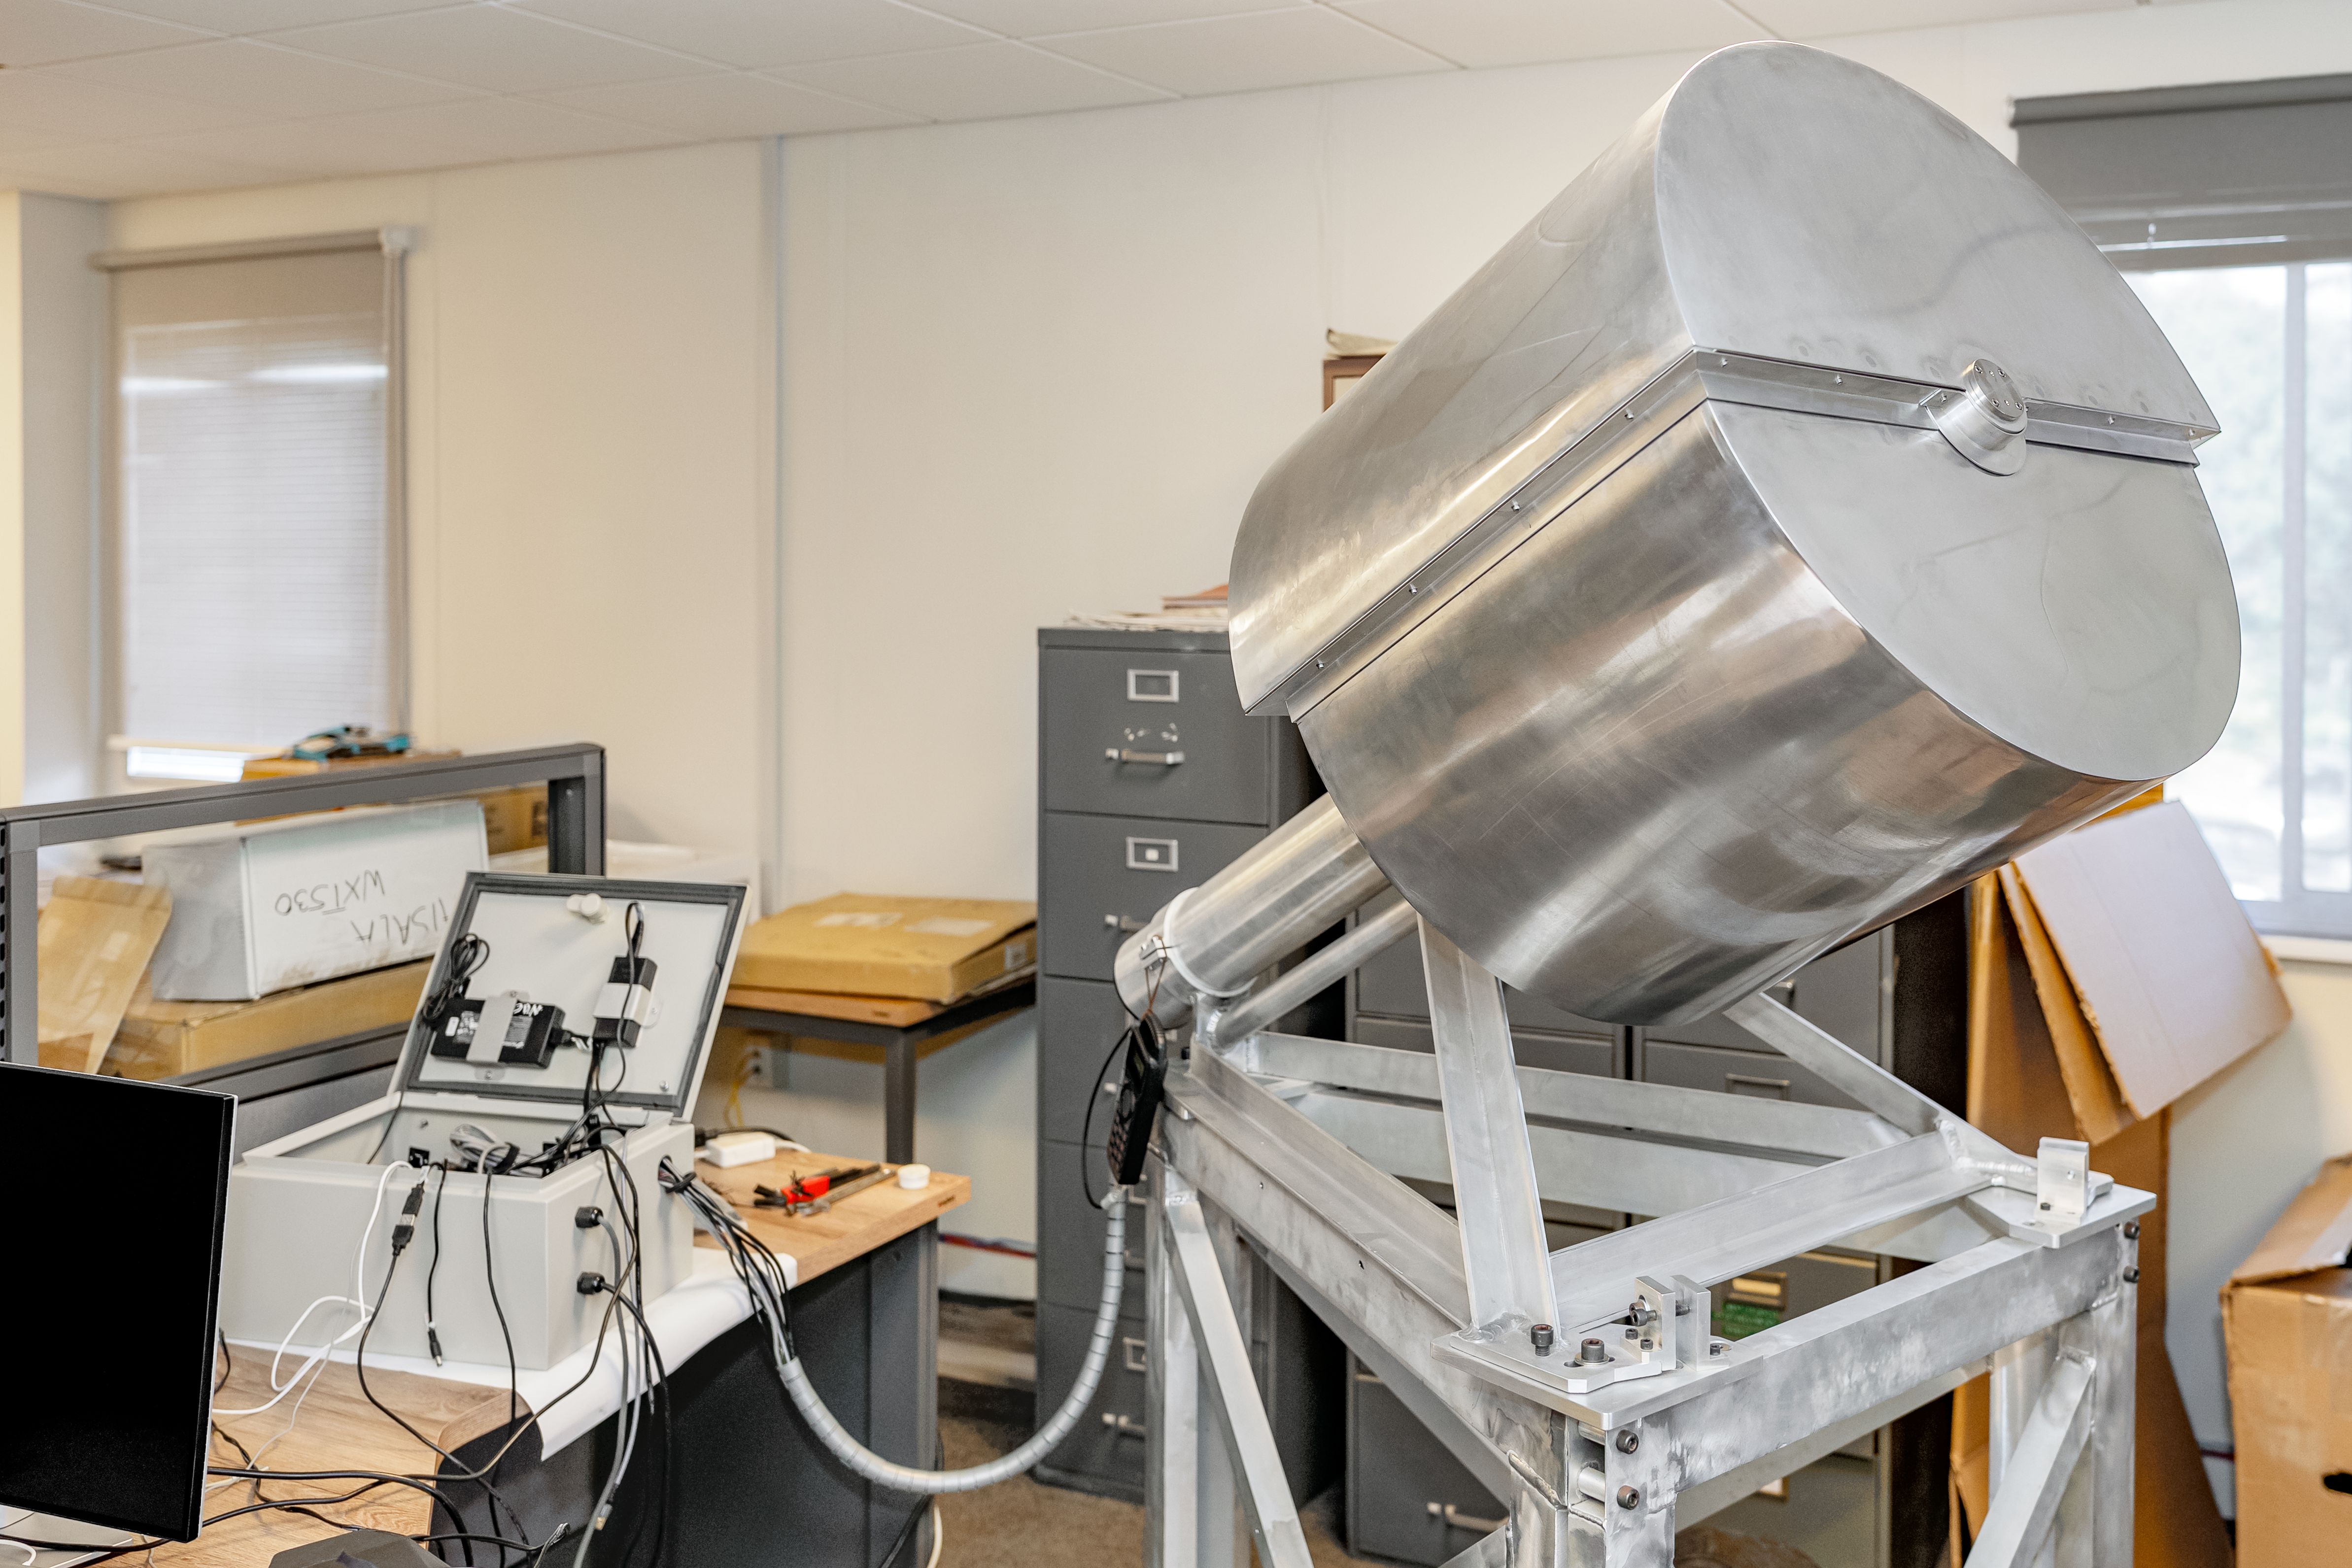

RINGSS

The RINGSS instrument enclosure at the AURA Recinto in La Serena, Chile.

Credit: NOIRLab/NSF/AURA/T. Slovinský